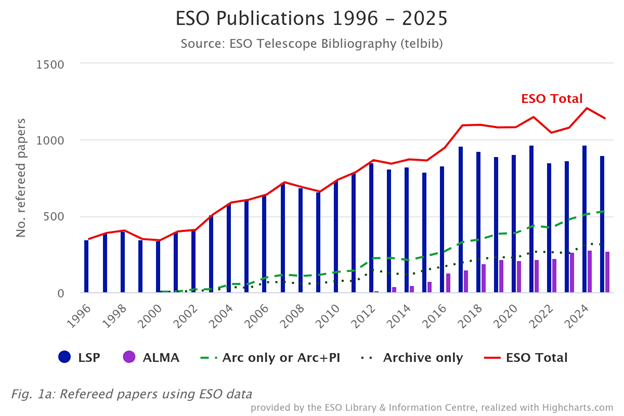

Number of papers published based on data obtained at ESO observatories (1996–2025)

The number of refereed papers published based on data from ESO observatories, including those in which ESO is a partner, and archival data from 1996 to 2025. These numbers are from the ESO Telescope Bibliography, telbib. Papers can use data from more than one facility, therefore the total number cannot be calculated by simply adding all publications of the individual sites, telescopes, or instruments. For more information about this graph, please check the Basic ESO Publication Statistics webpage.

Legend:

LSP = papers using data generated by the La Silla Paranal (LSP) facilities (VLT and VLTI, ESO facilities at La Silla, survey telescopes, APEX);

ALMA = papers using data generated by ALMA. Only papers based (entirely or partly) on European ALMA time are included.

Archive = ESO observations without any overlap between observers and authors. Please note that all Archive papers utilise data from LSP and/or ALMA;

Arc only or Arc+PI = papers using partly or exclusively (a) ESO data obtained from the ESO or ALMA Archive ("Arc only"), or (b) ESO data obtained from the ESO or ALMA Archive as well as by the team of authors ("Arc+PI”);

Archive only = papers using partly or exclusively ESO data obtained from the ESO or ALMA Archive.

Credit: ESO